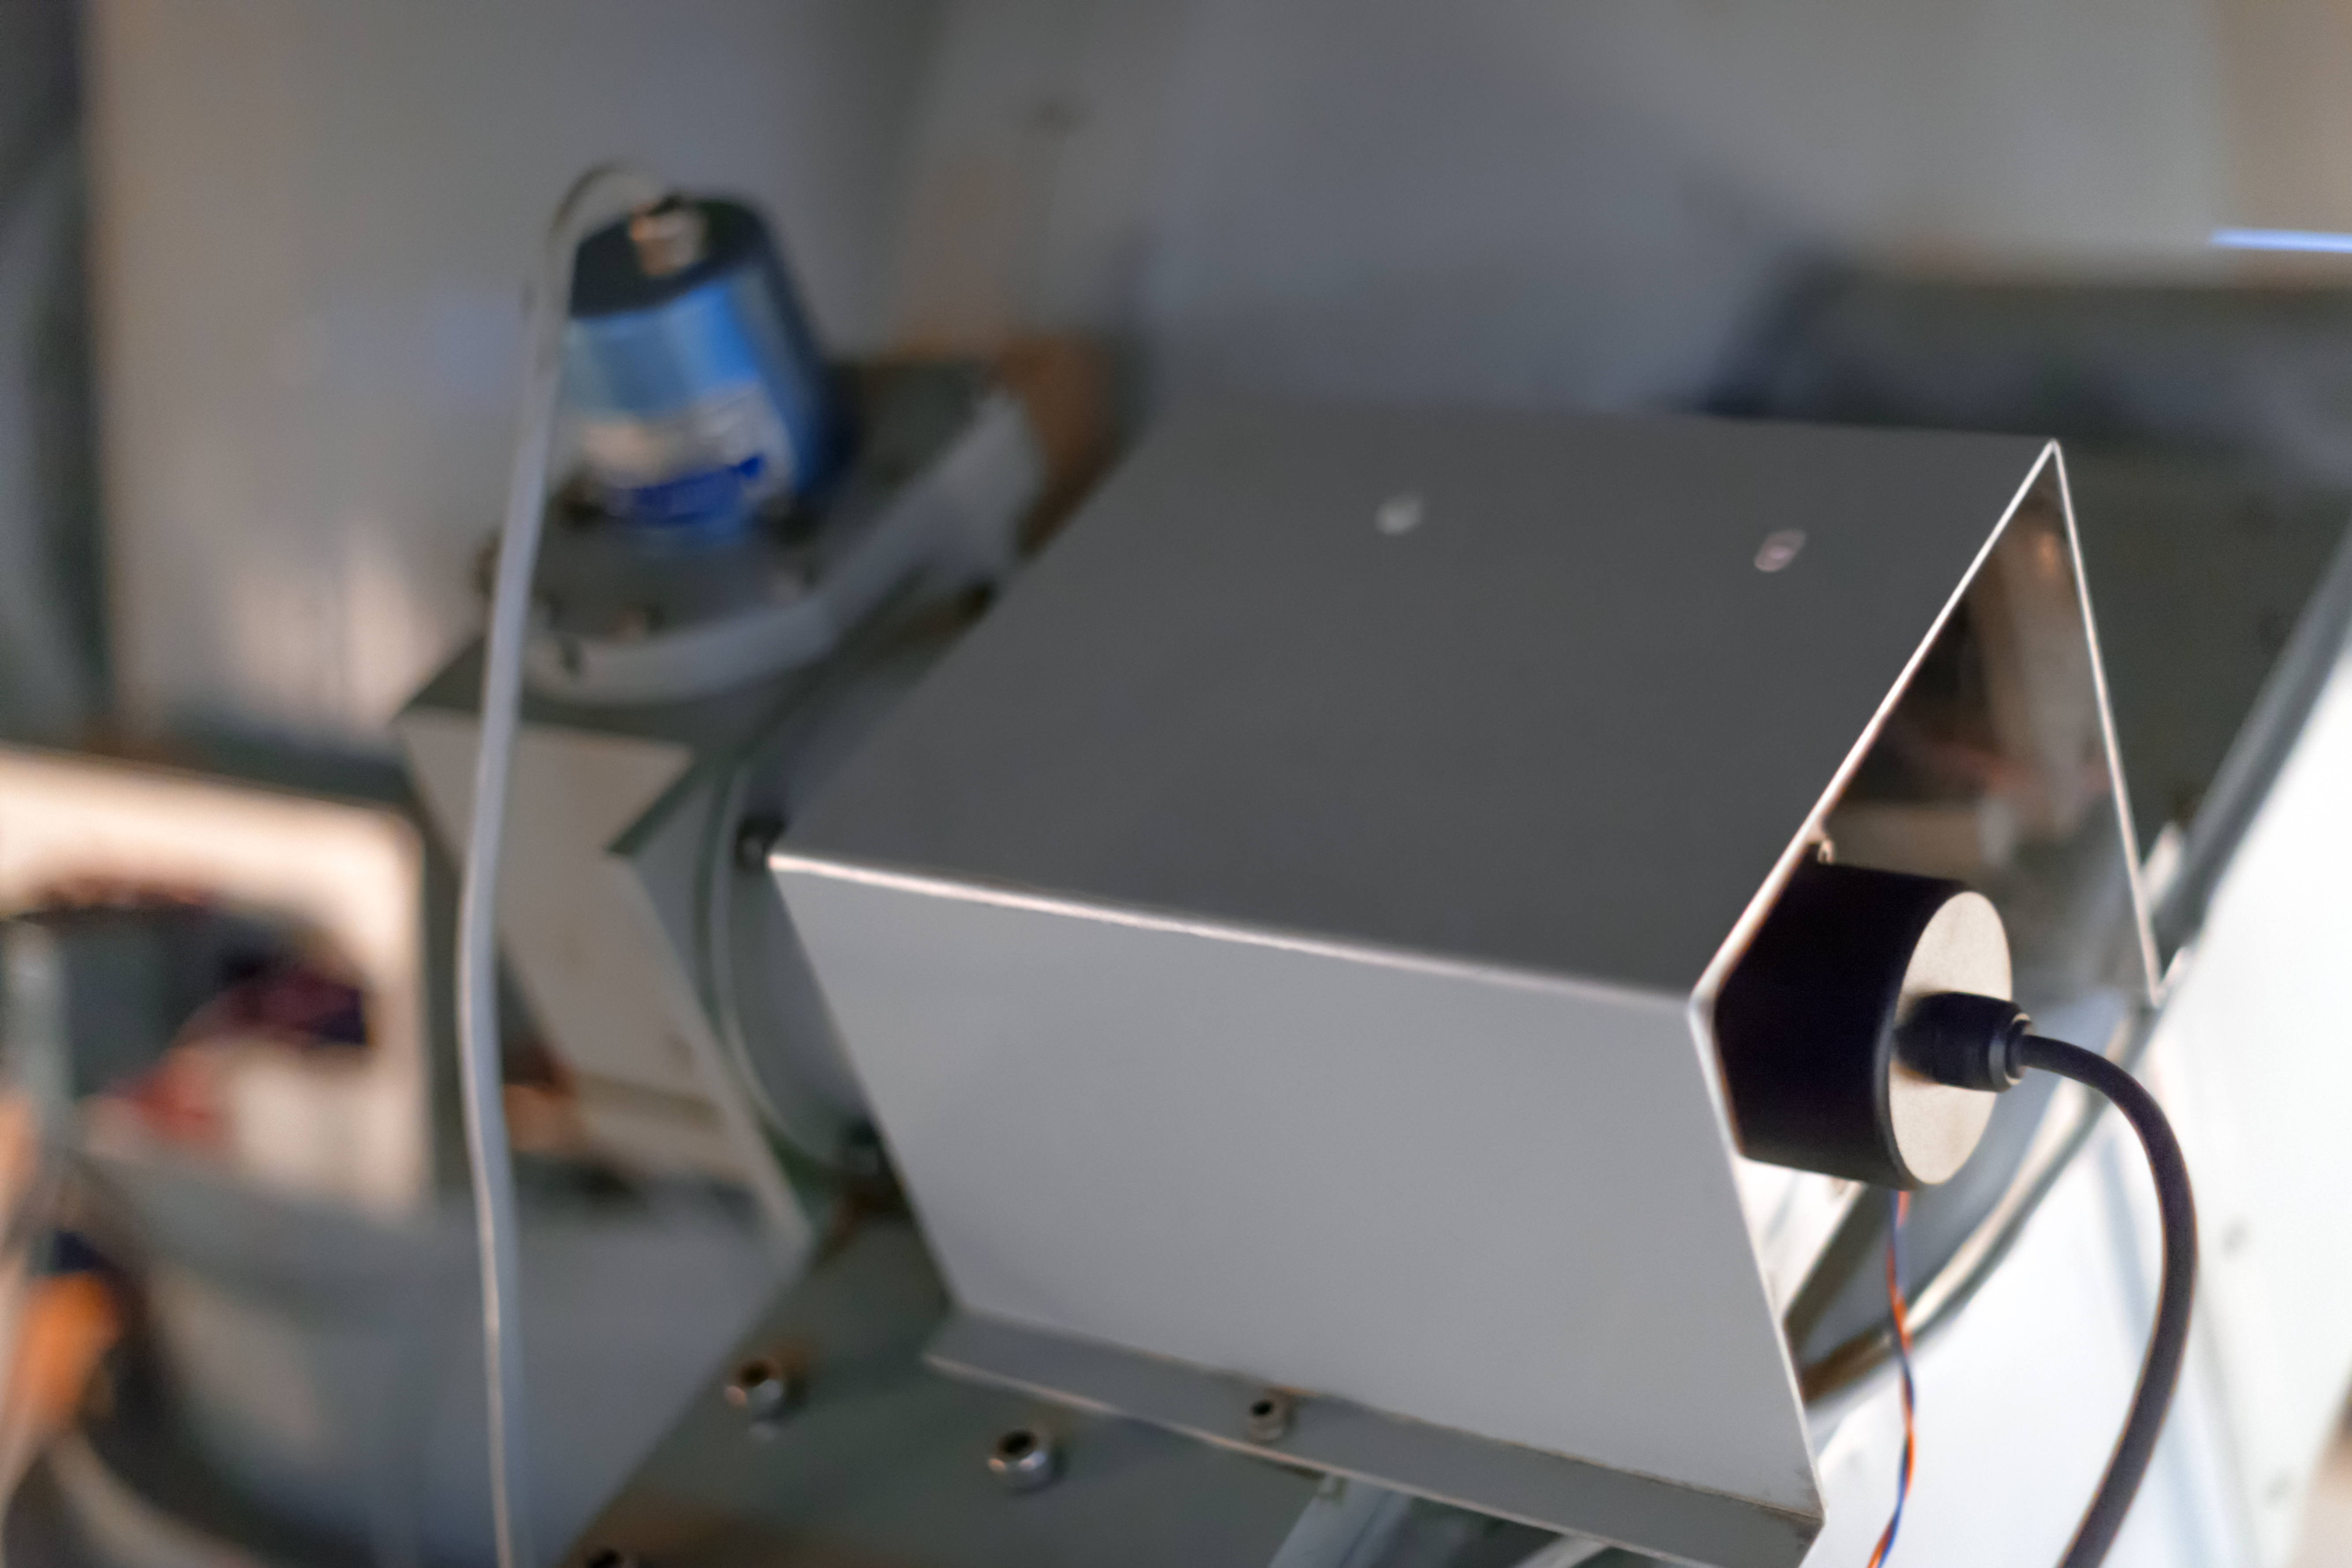

Plugs and cables

Detail of the decomissioned Danish 0.5-metre telescope at the La Silla Observatory.

Credit: ESO/ P. Horálek